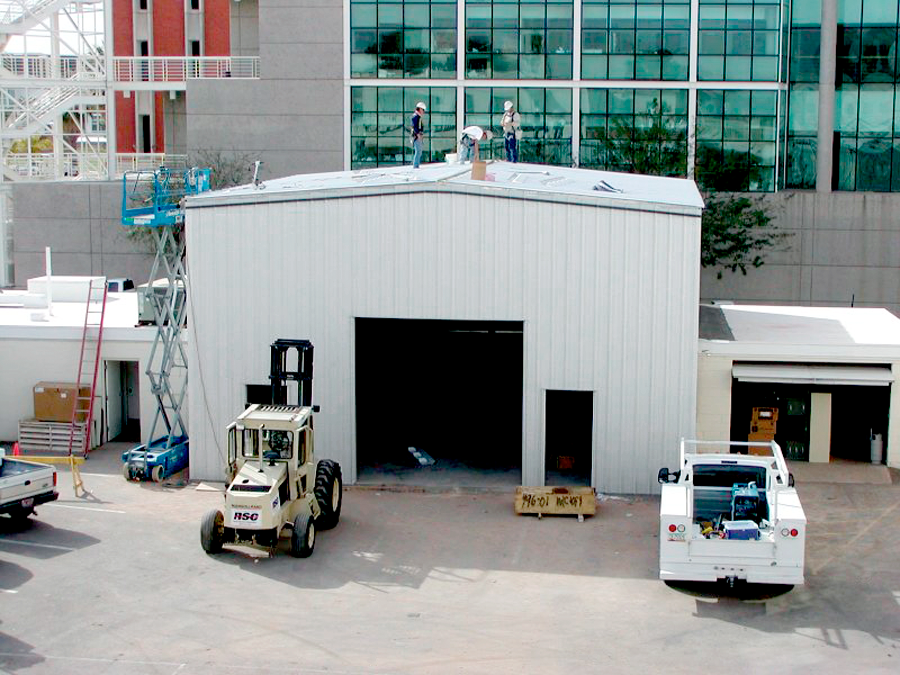

Flexure Test Facility building

The new Flexure Test Facility building under construction at the southeast corner of NOAO's facility in Tucson (progress as of 26 February 2002). This provides the ability to suspend an instrument and to rotate it around to all orientations it might experience when mounted on a telescope, to check for unexpected stresses or larger than required distortions of its structure. For further details, see the June 2002 NOAO Newsletter (no.70), USGP section (currently only available in PDF format).

Credit: NOIRLab/NSF/AURA